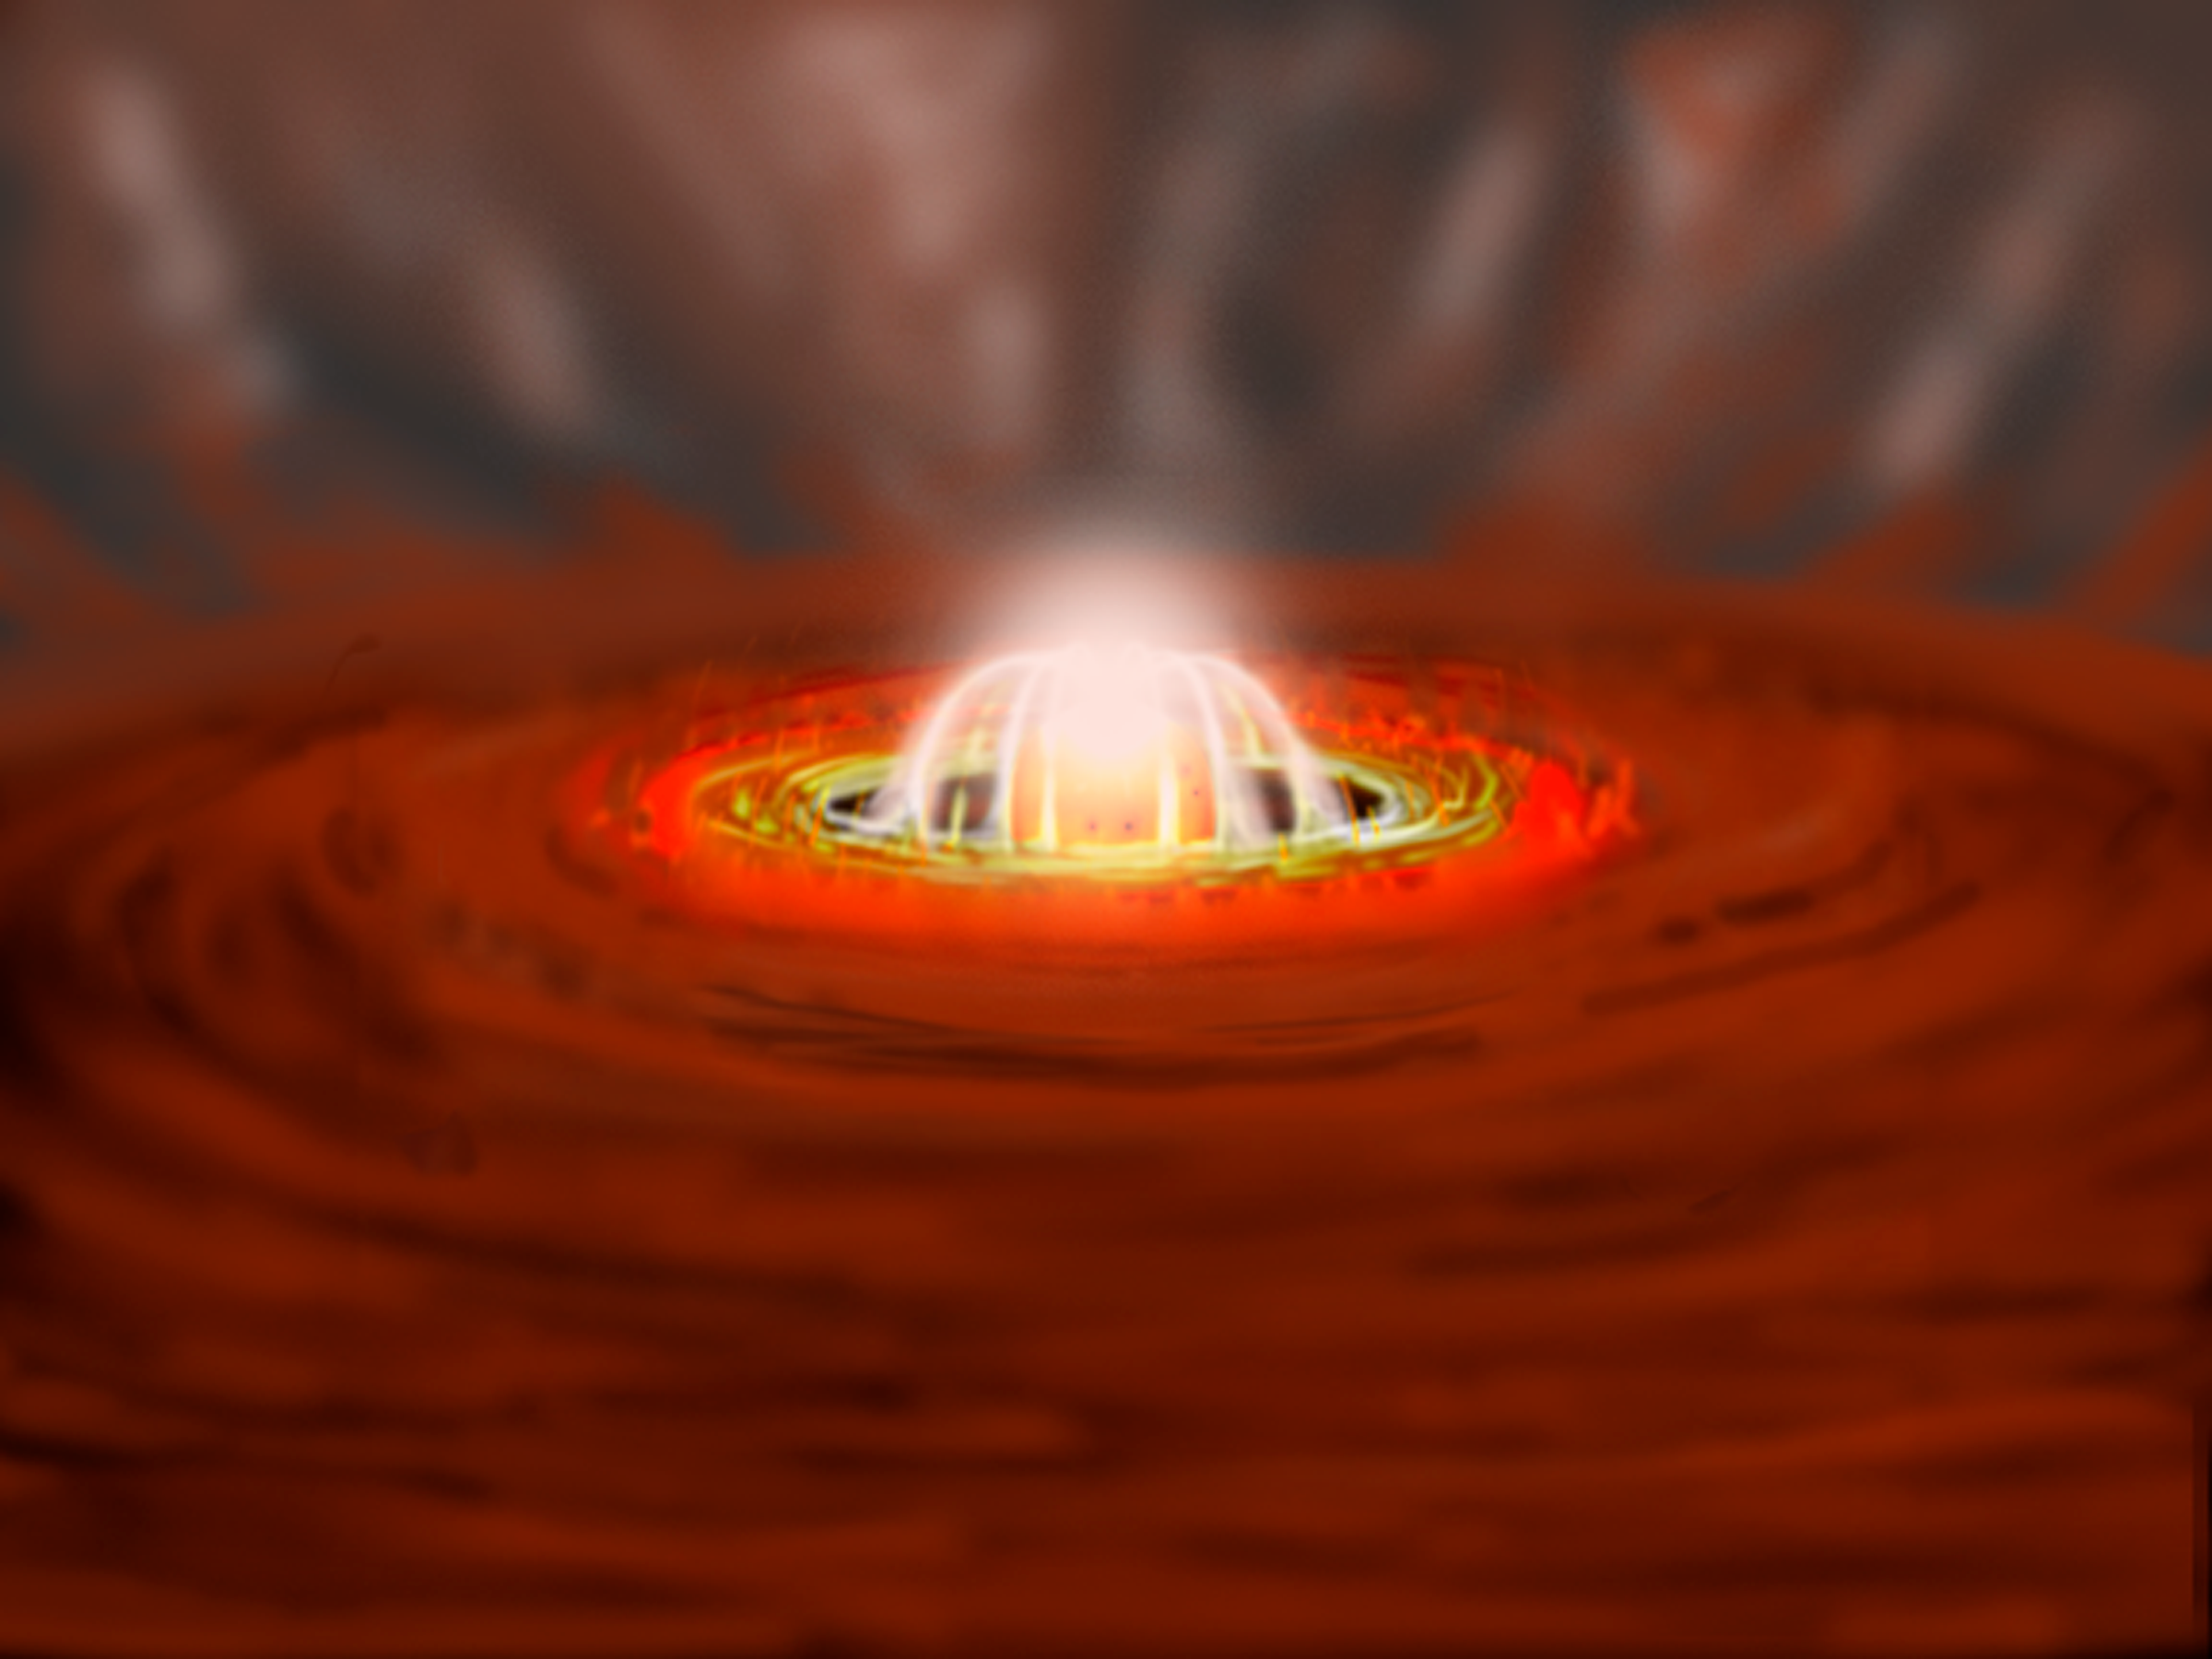

Celestial Beacon Sheds New Light on Stellar Nursery

shows the eruption at a later stage when the luminous inner disk and the blinding white hot spots produce more light than the star. Gemini spectroscopic observations reveal that gas escapes from the erupting star-disk system with velocities of more than 600 km/second. This is one of the fastest winds ever recorded around a young star. The outflow clears away some of the surrounding gas and dust that shrouds the embryonic star, allowing the visible light from the star to shine through.

Credit: Gemini Observatory/NSF/AURA/J. Lomberg